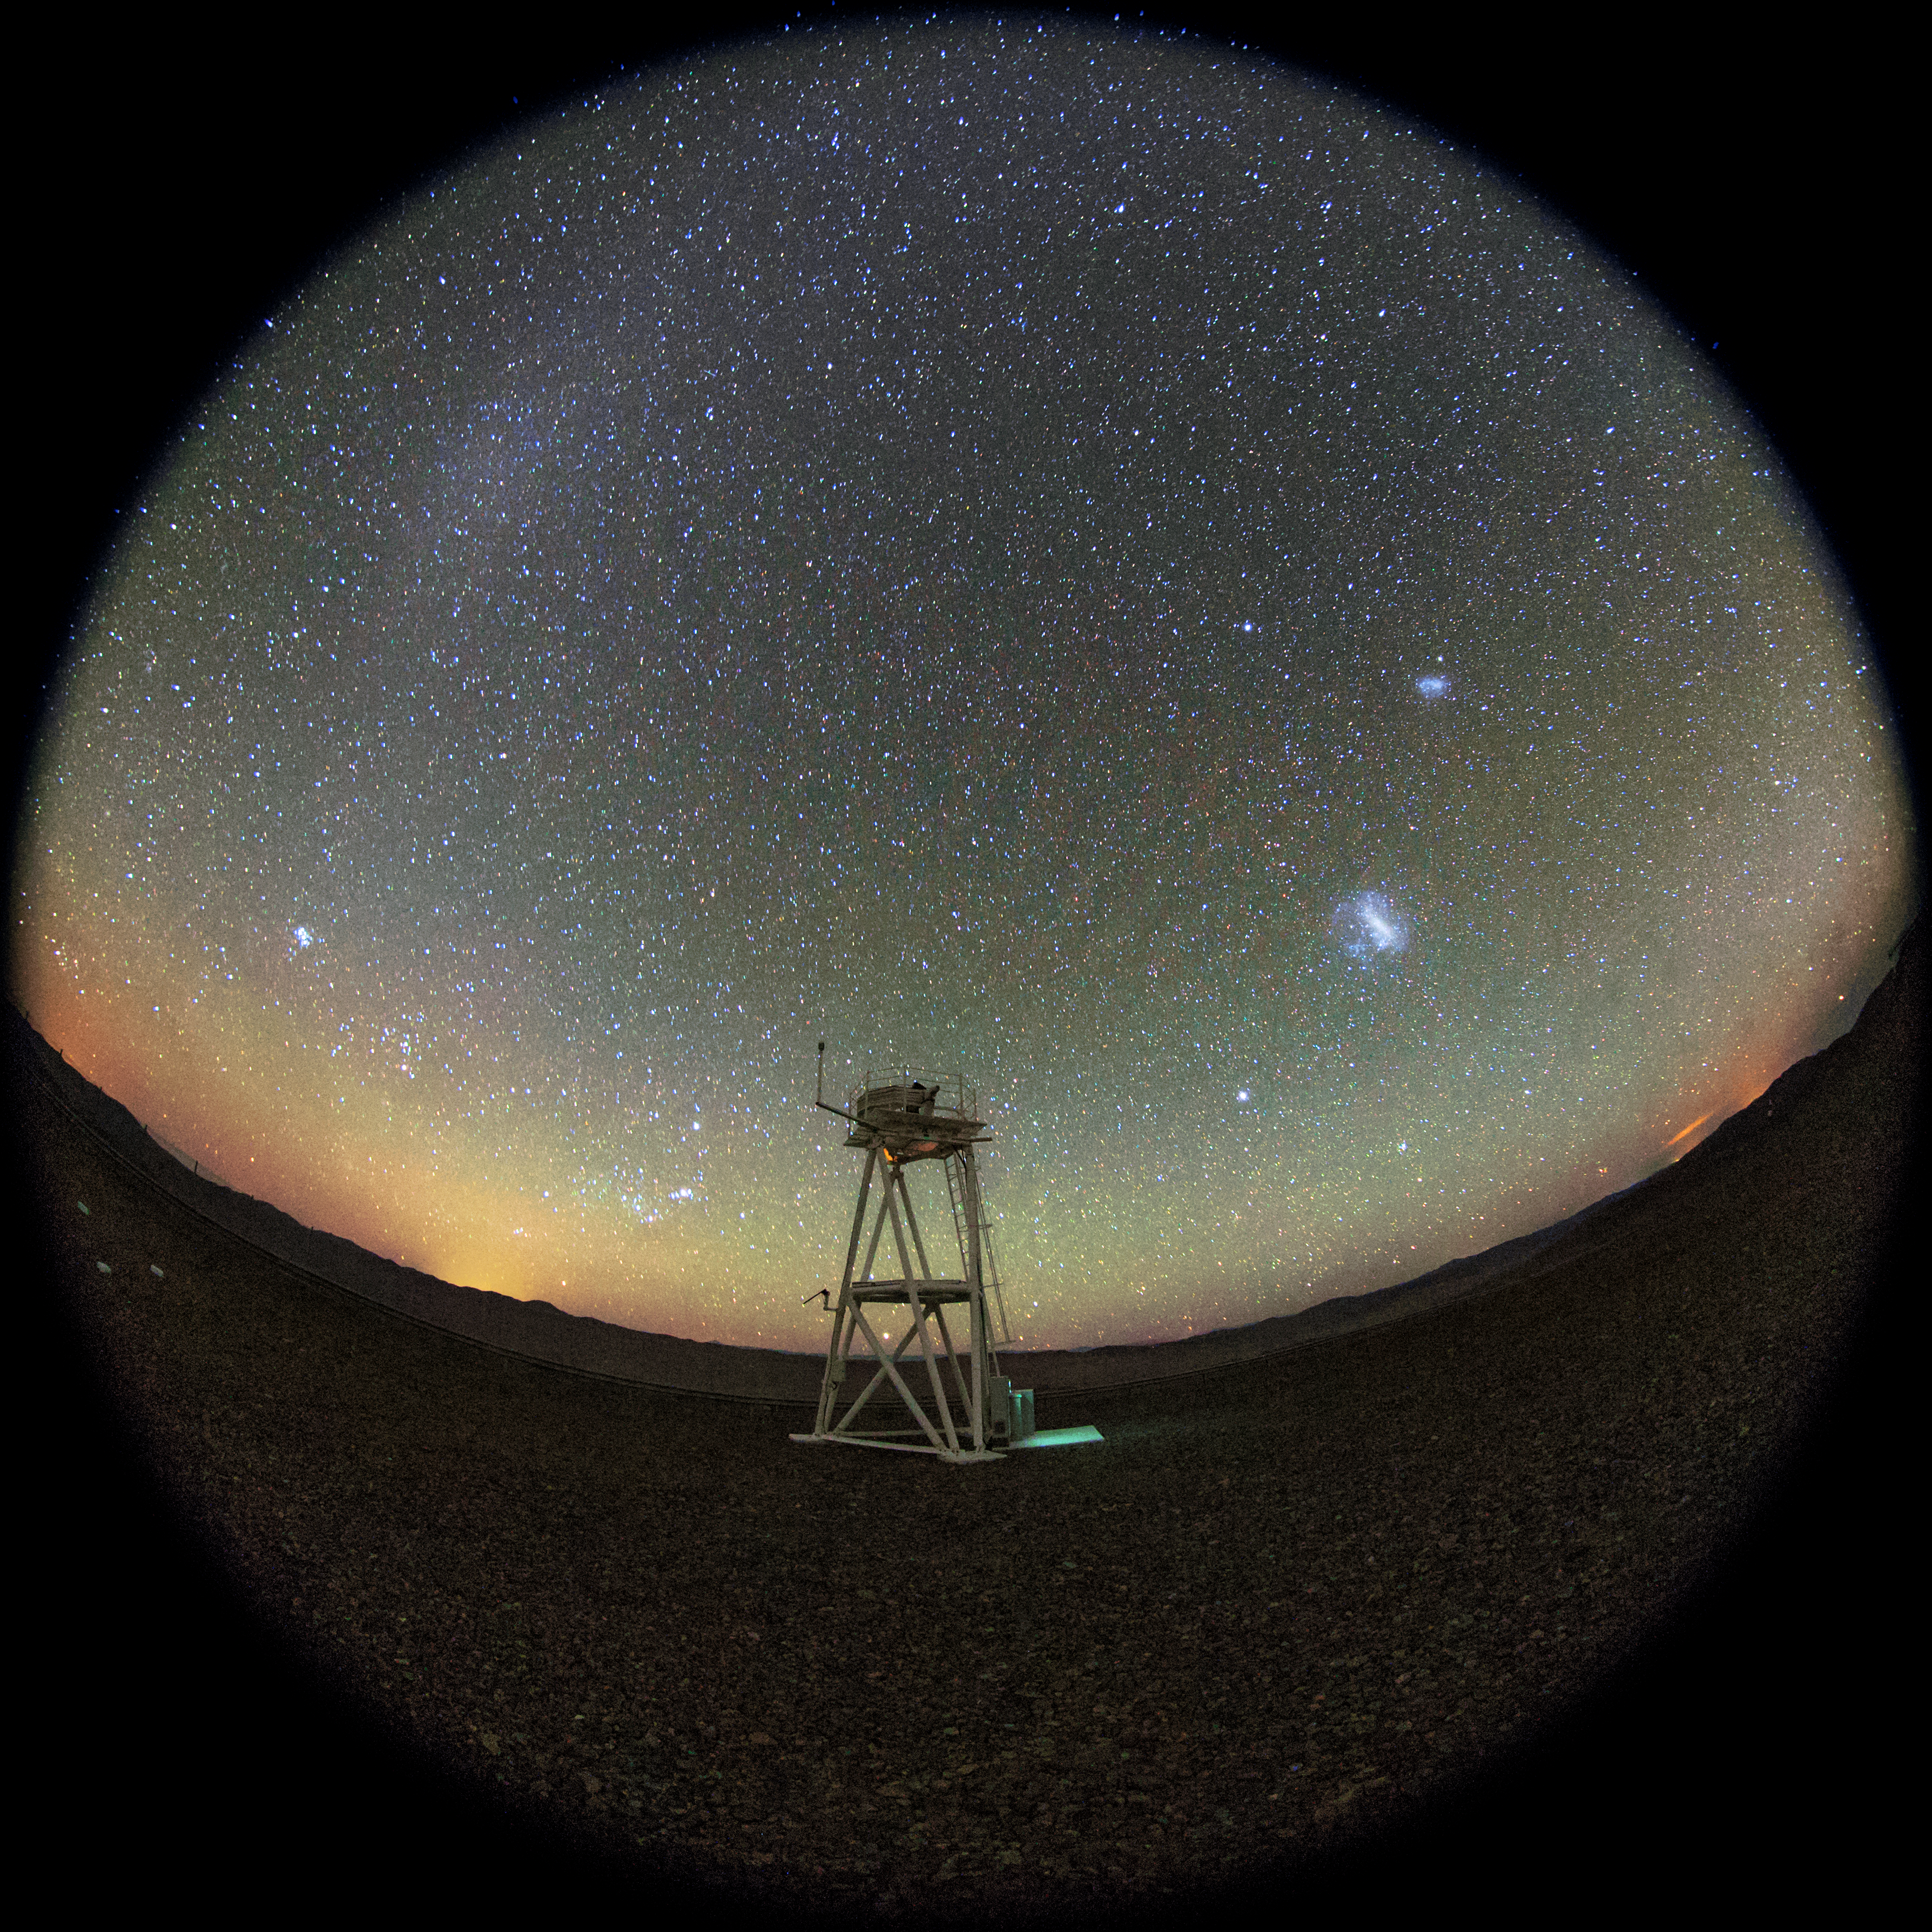

Scattered sunlight at Paranal

In the foreground, we can see the white Meteorological Tower of Paranal. The small dome contains a telescope dedicated to monitoring the atmospheric seeing conditions, known as a Differential Image Motion Monitor (DIMM.) In the sky at the upper left side of the this fish-eye (fulldome) picture, we can see the Gegenschein, that is a faint brightening of the night sky in the region of the antisolar point. like the zodiacal light, the gegenschein is sunlight scattered by interplanetary dust. Most of this dust is orbiting the Sun in about the ecliptic plane. It is distinguished from zodiacal light by its high angle of reflection of the incident sunlight on the dust particles. In the upper right side, is also visible the Large Magellanic Cloud (LMC) and above it, the Small Magellanic Cloud (SMC). Envolving the entire sky, we can see the presence of green airglow.

Credit: ESO/M. Claro